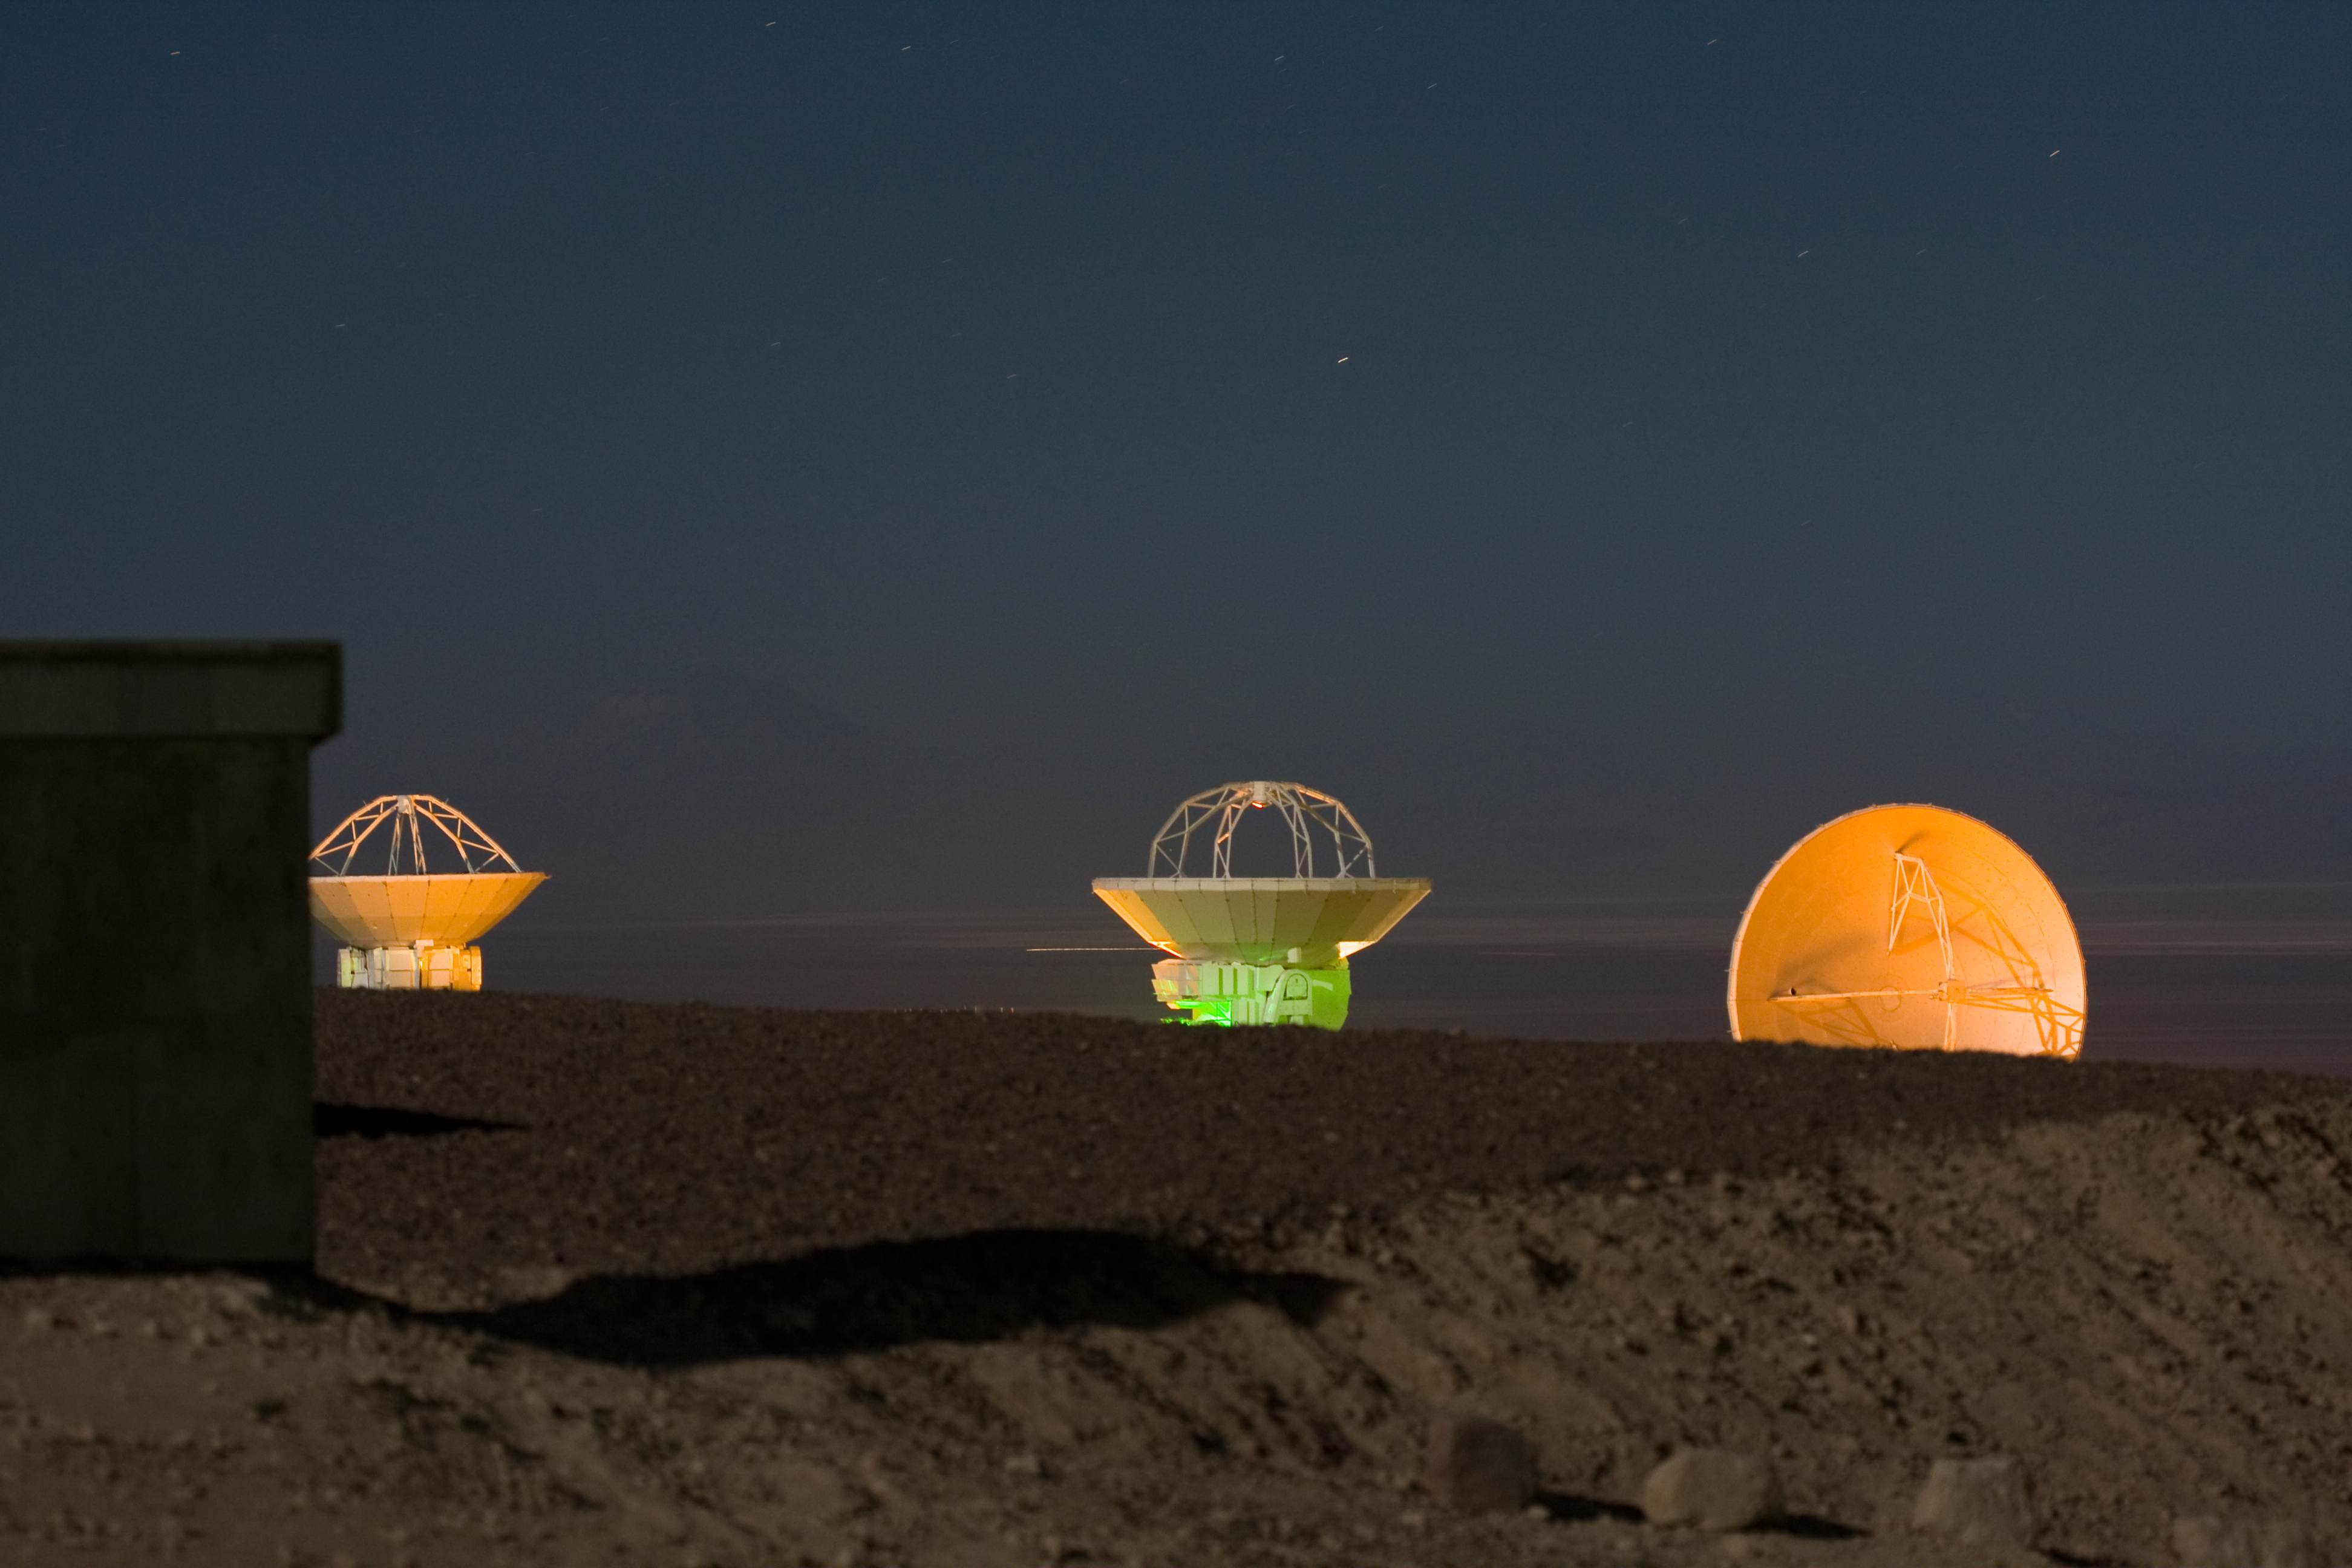

Antennas at the ALMA Operations Support Facility*

Some of the Atacama Large Millimeter/submillimeter Array (ALMA) antennas at the Operations Support Facility in the Chilean Andes, 2900 m above sea level. ALMA is the largest ground-based astronomy project in existence, and will be comprised of a giant array of 12-m submillimetre quality antennas, with baselines of several kilometres. An additional, compact array of 7-m and 12-m antennas will complement the main array. Construction of ALMA started in 2003 and will be completed in 2012. The ALMA project is an international collaboration between Europe, East Asia and North America in cooperation with the Republic of Chile.

This image is available as a mounted image in the ESOshop.

Credit: H. Sommer/ALMA (ESO/NAOJ/NRAO)